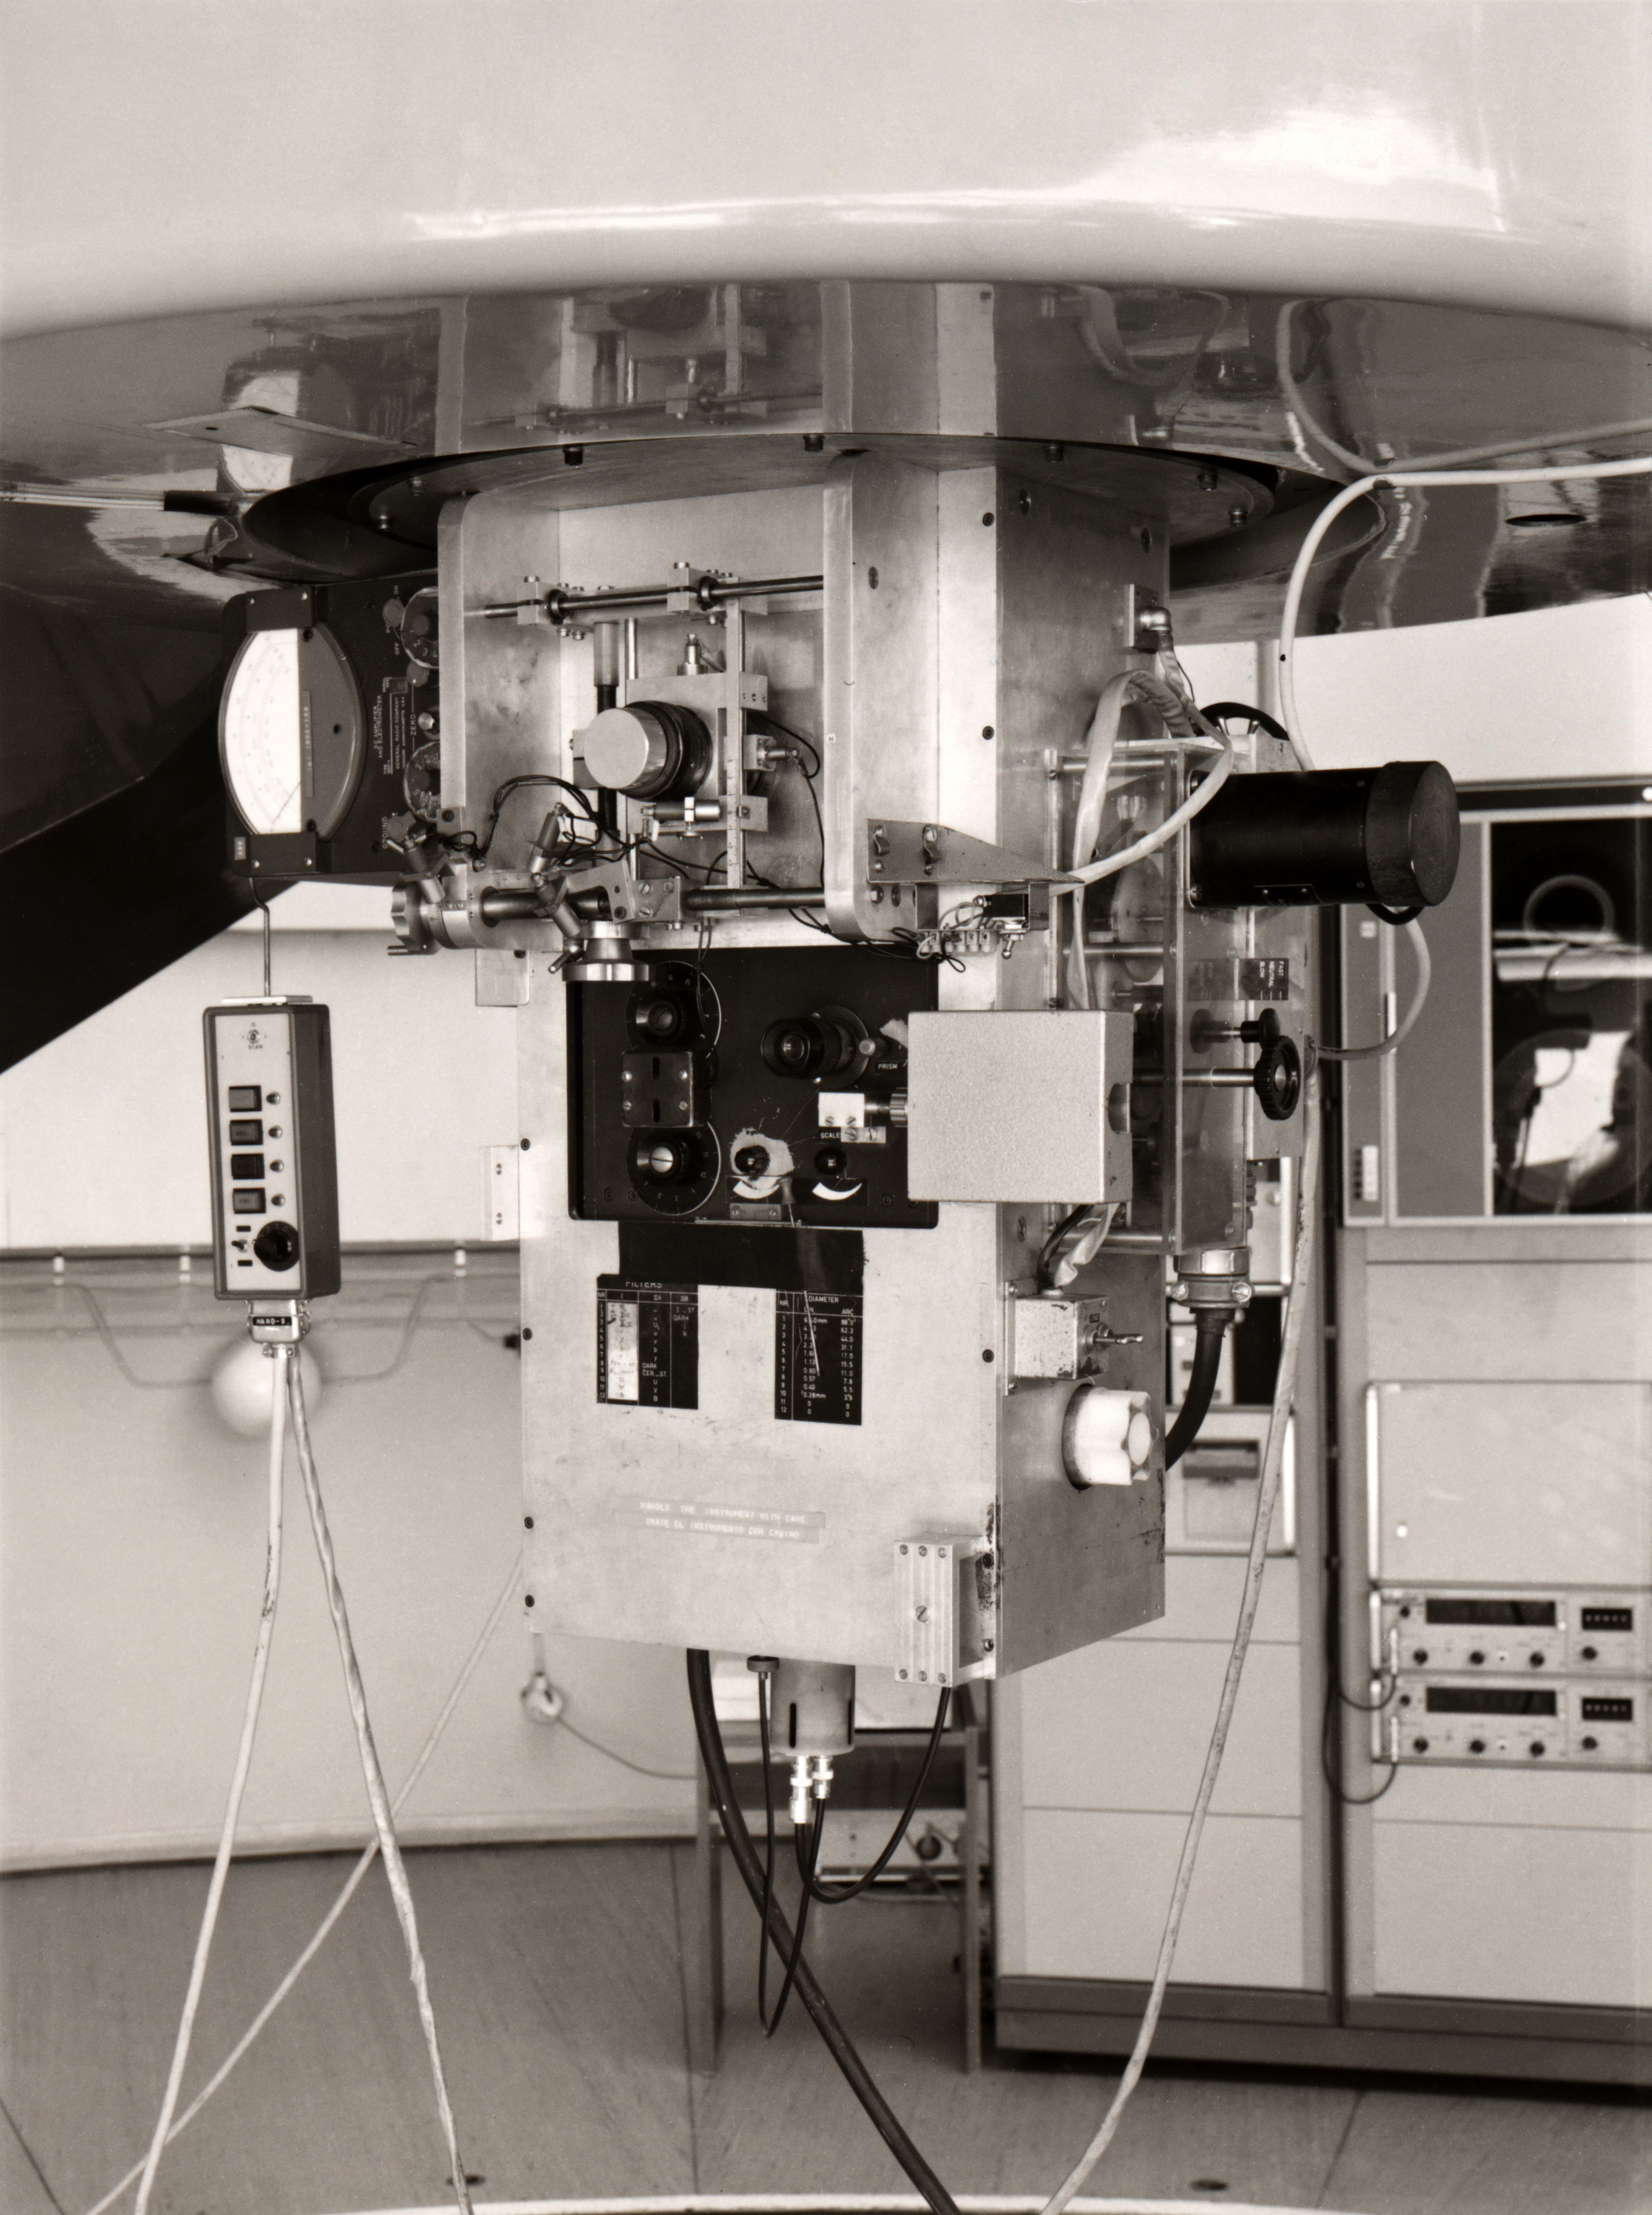

Photometer on the ESO 1-metre Telescope

The visible light photometer on the ESO 1-metre telescope at La Silla.

Credit: ESO